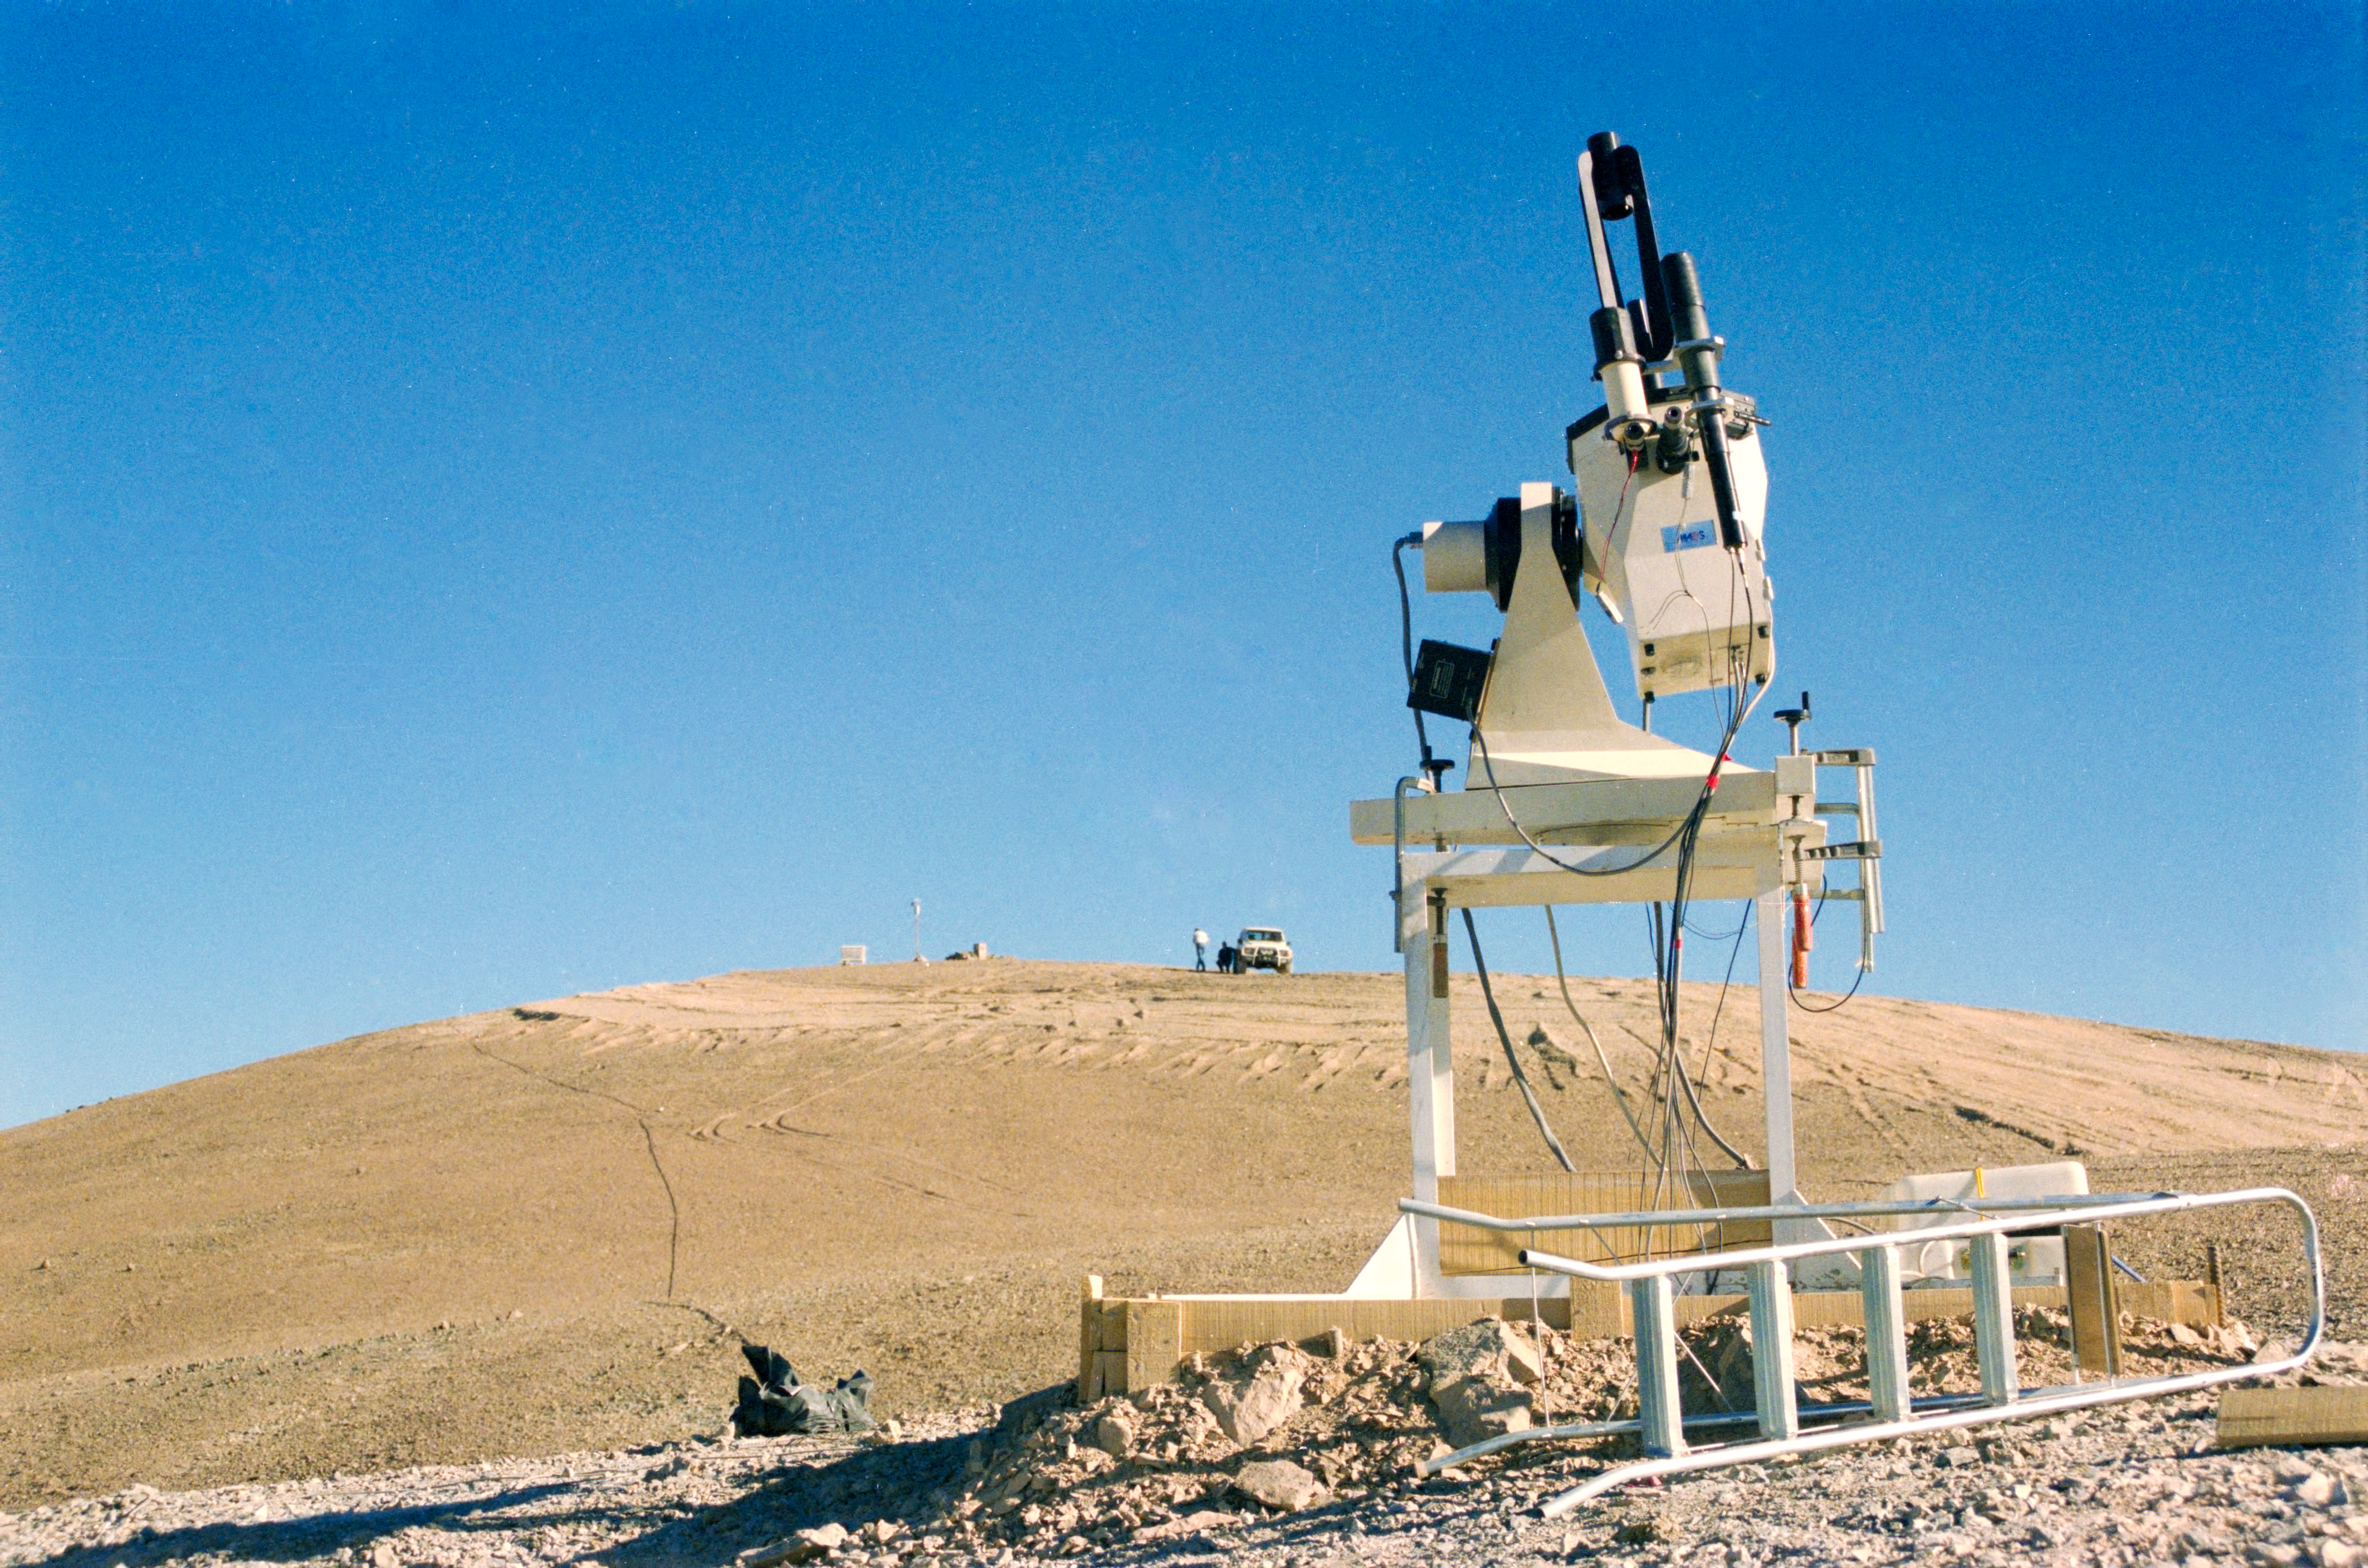

VLT site testing

VLT site testing in the late 1980s on top of Cerro Armazones.

Credit: ESO/H-E. Schuster